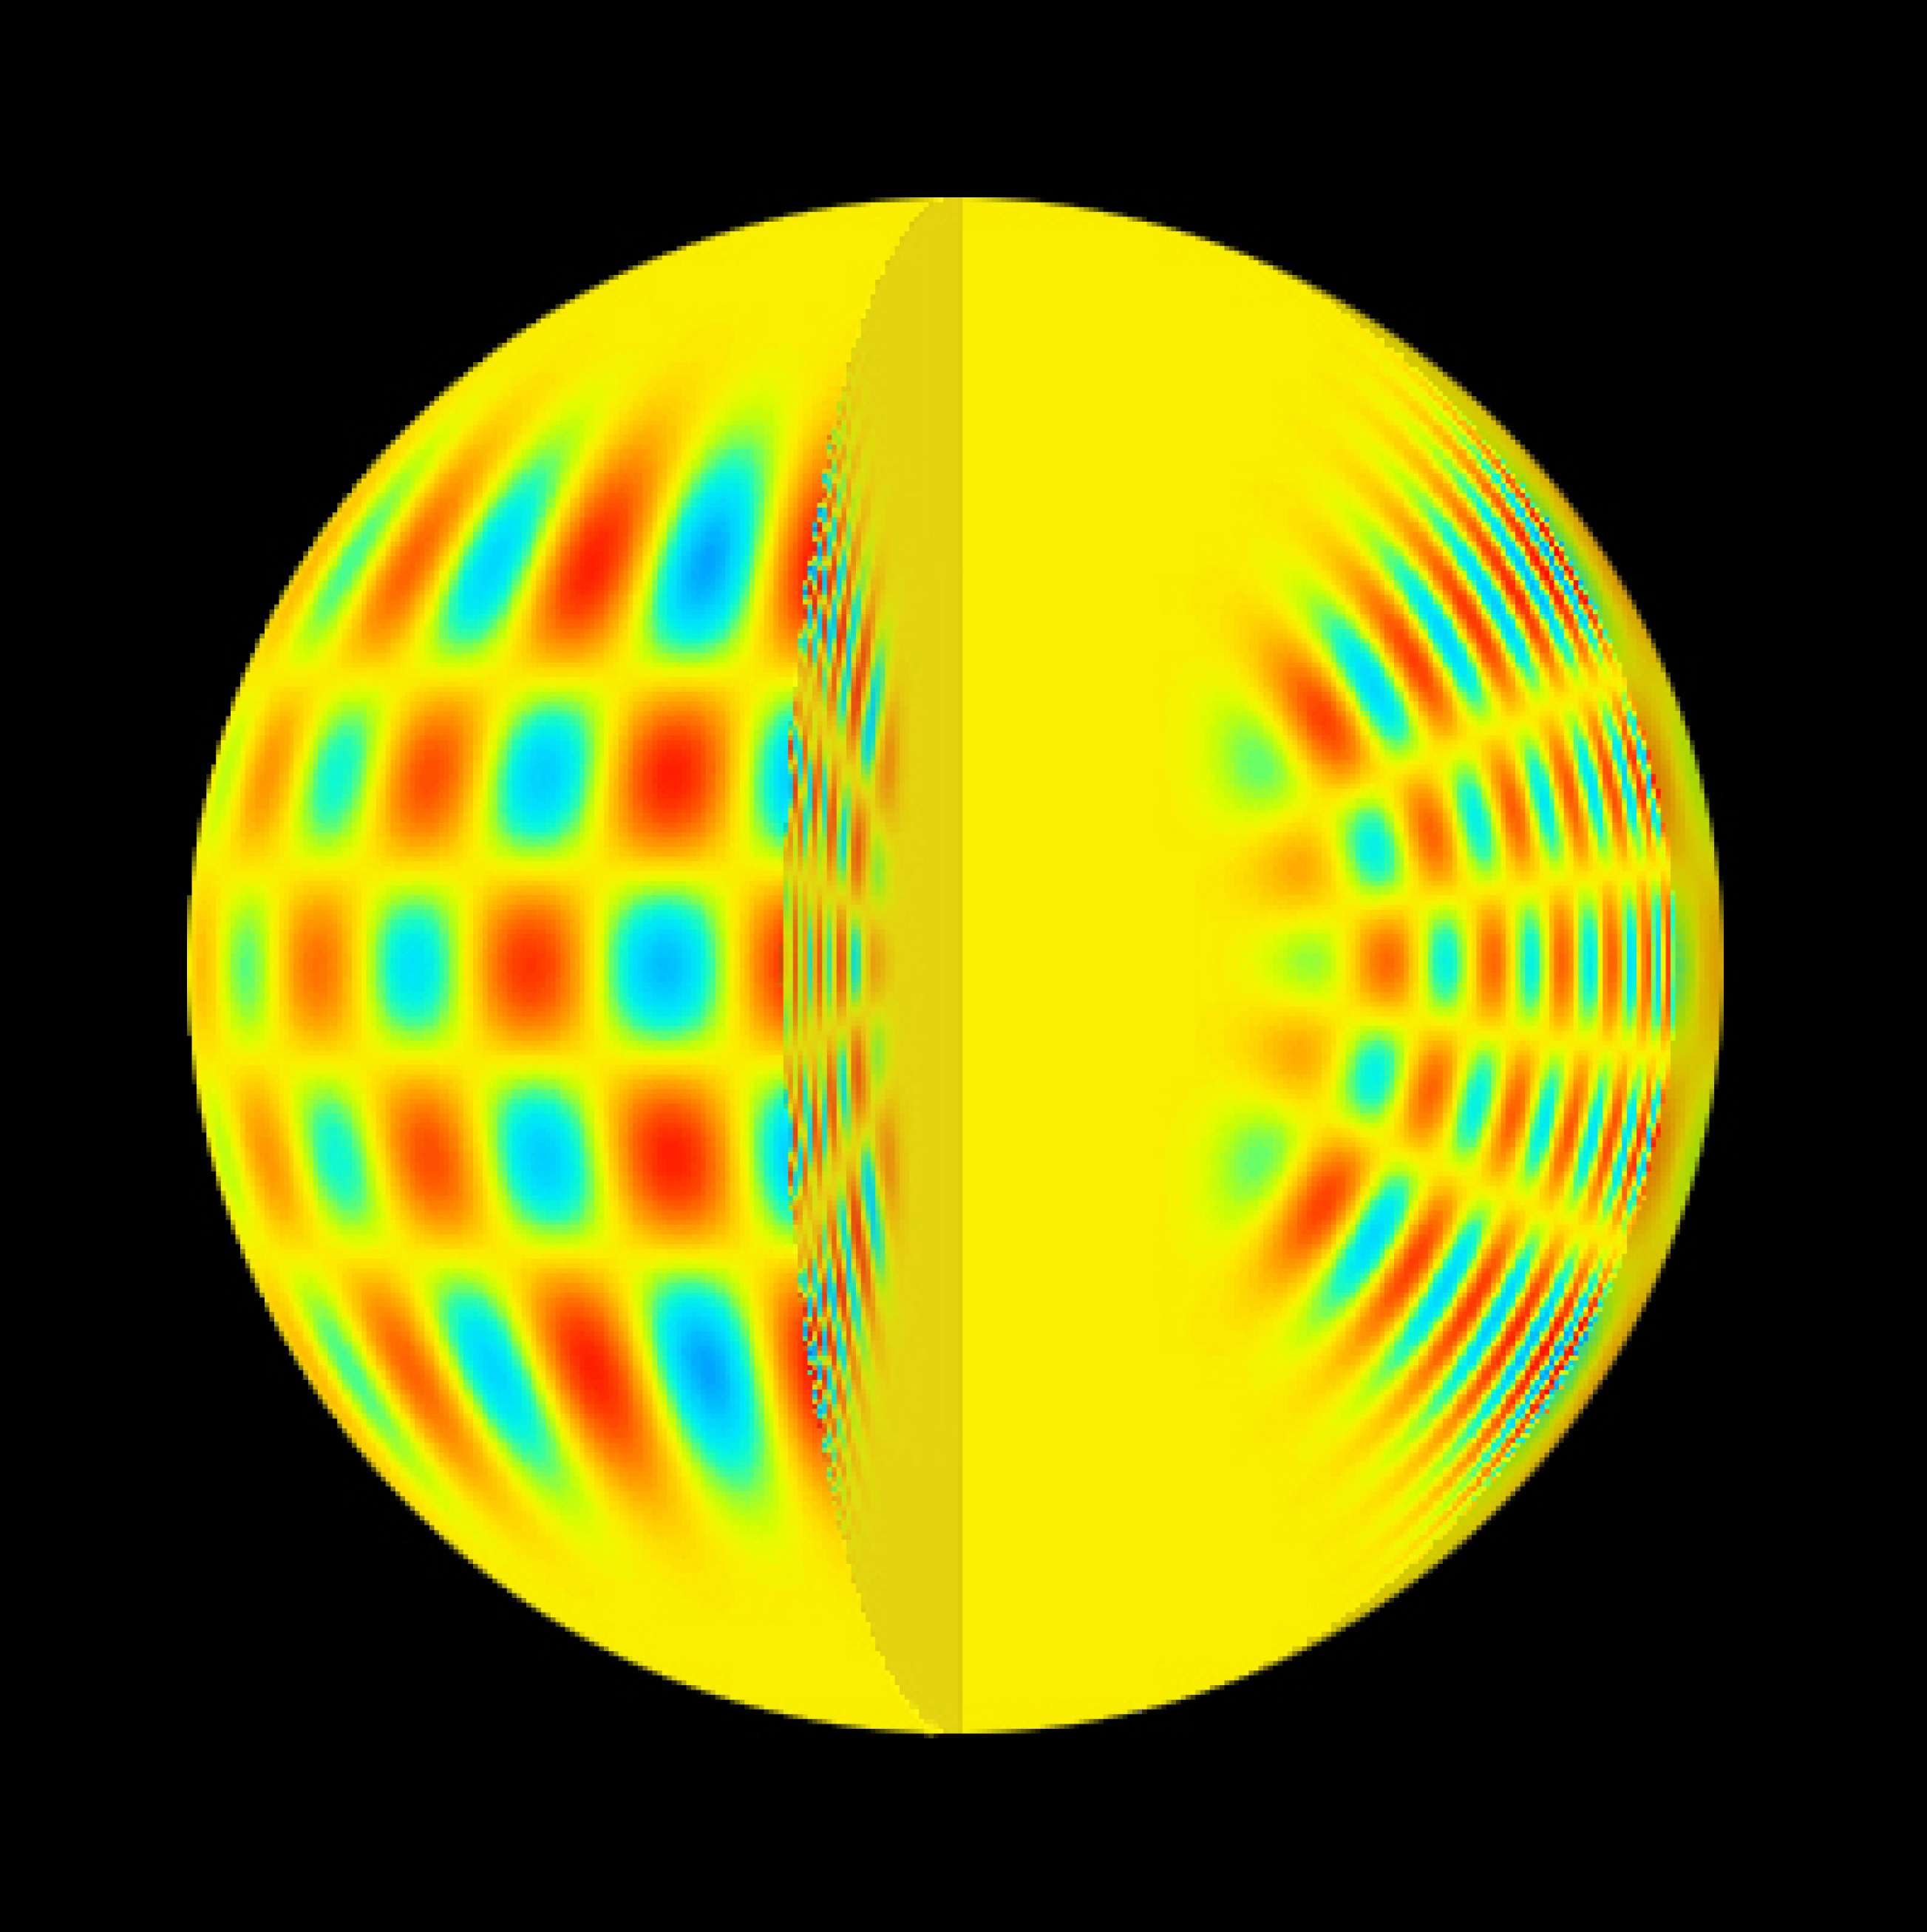

Oscillations in a Solar-like star (artist’s impression)

This image is a graphical representation of resonating acoustic waves in the interior of a solar-like star. Red and blue colours show element displacements in opposite directions.

Credit: ESO